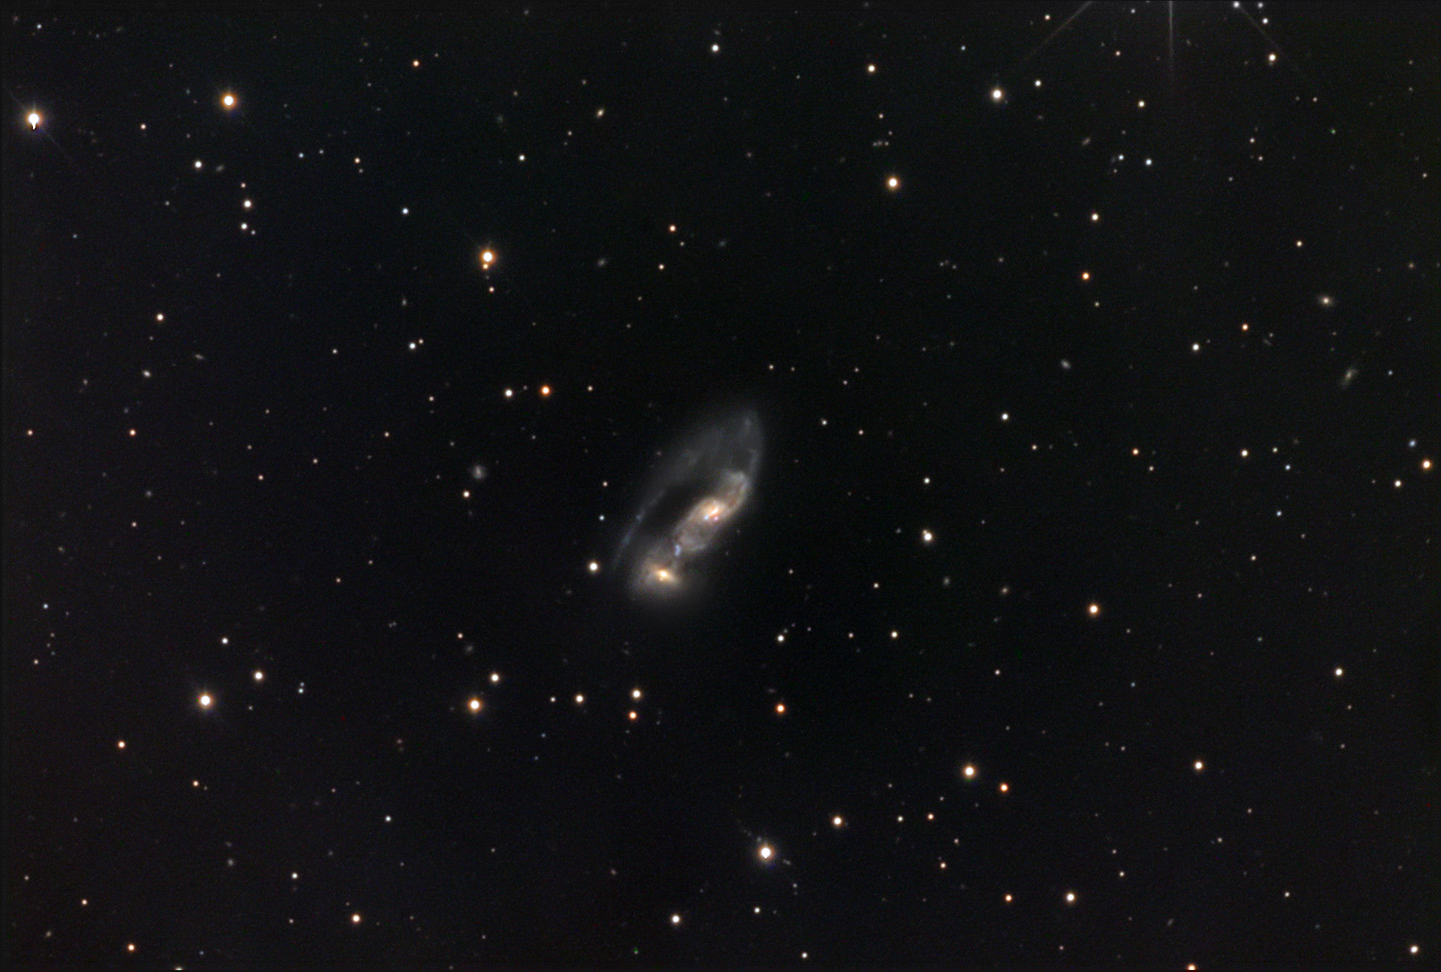

NGC 6621

These two interacting spiral galaxies are located about 300 million lightyears away in the constellation Draco. We are seeing them about 100 million years after their closest approach, which triggered large outbursts of star formation. For another view, see the Hubble image of NGC 6621.

This image was taken as part of Advanced Observing Program (AOP) program at Kitt Peak Visitor Center during 2014.

Credit: KPNO/NOIRLab/NSF/AURA/Friends' Central School/Adam Block